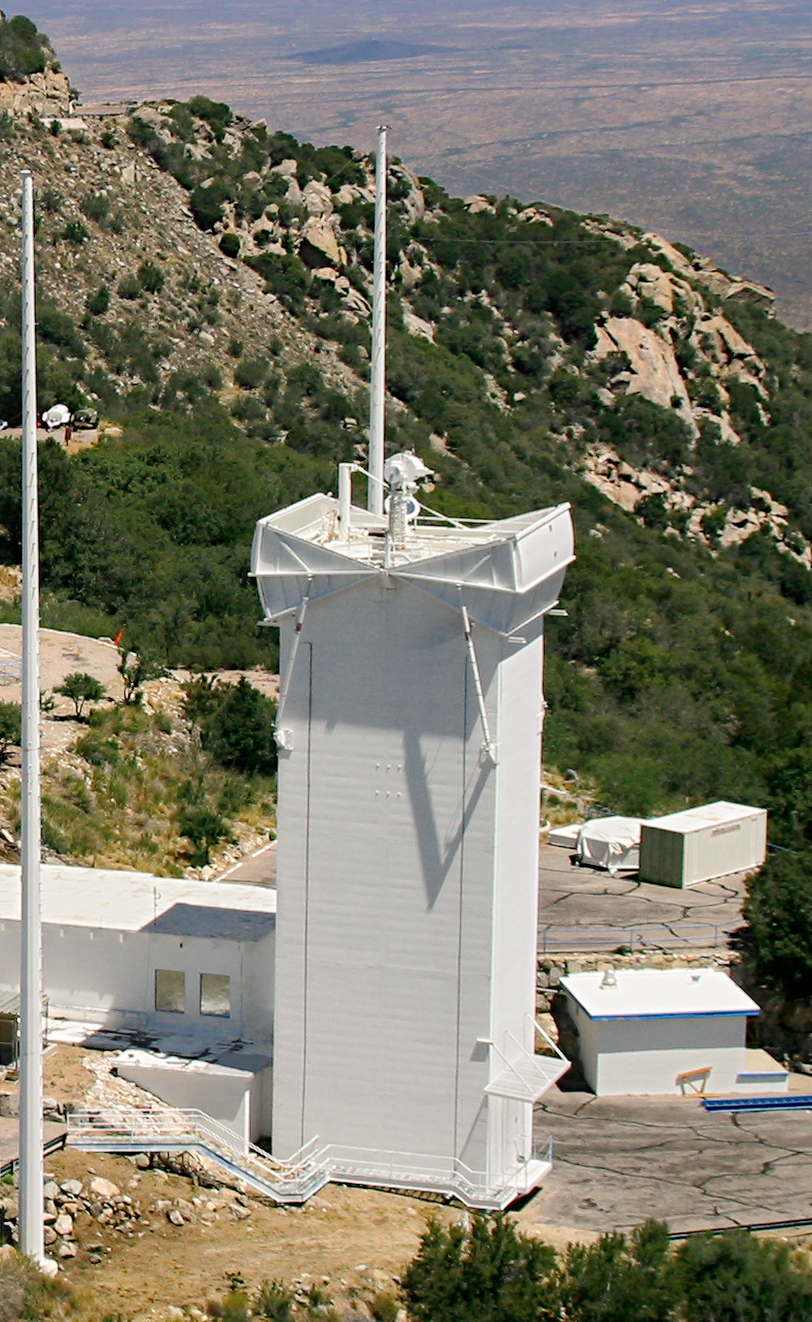

Solar vacuum telescope

May 2003 view of the Kitt Peak Vacuum Telescope (KPVT). This picture accompanied the article about the closing of the KPVT after thirty years, from the December 2003 NOAO Newsletter (currently only available in PDF format).

Credit: NOIRLab/NSF/AURA